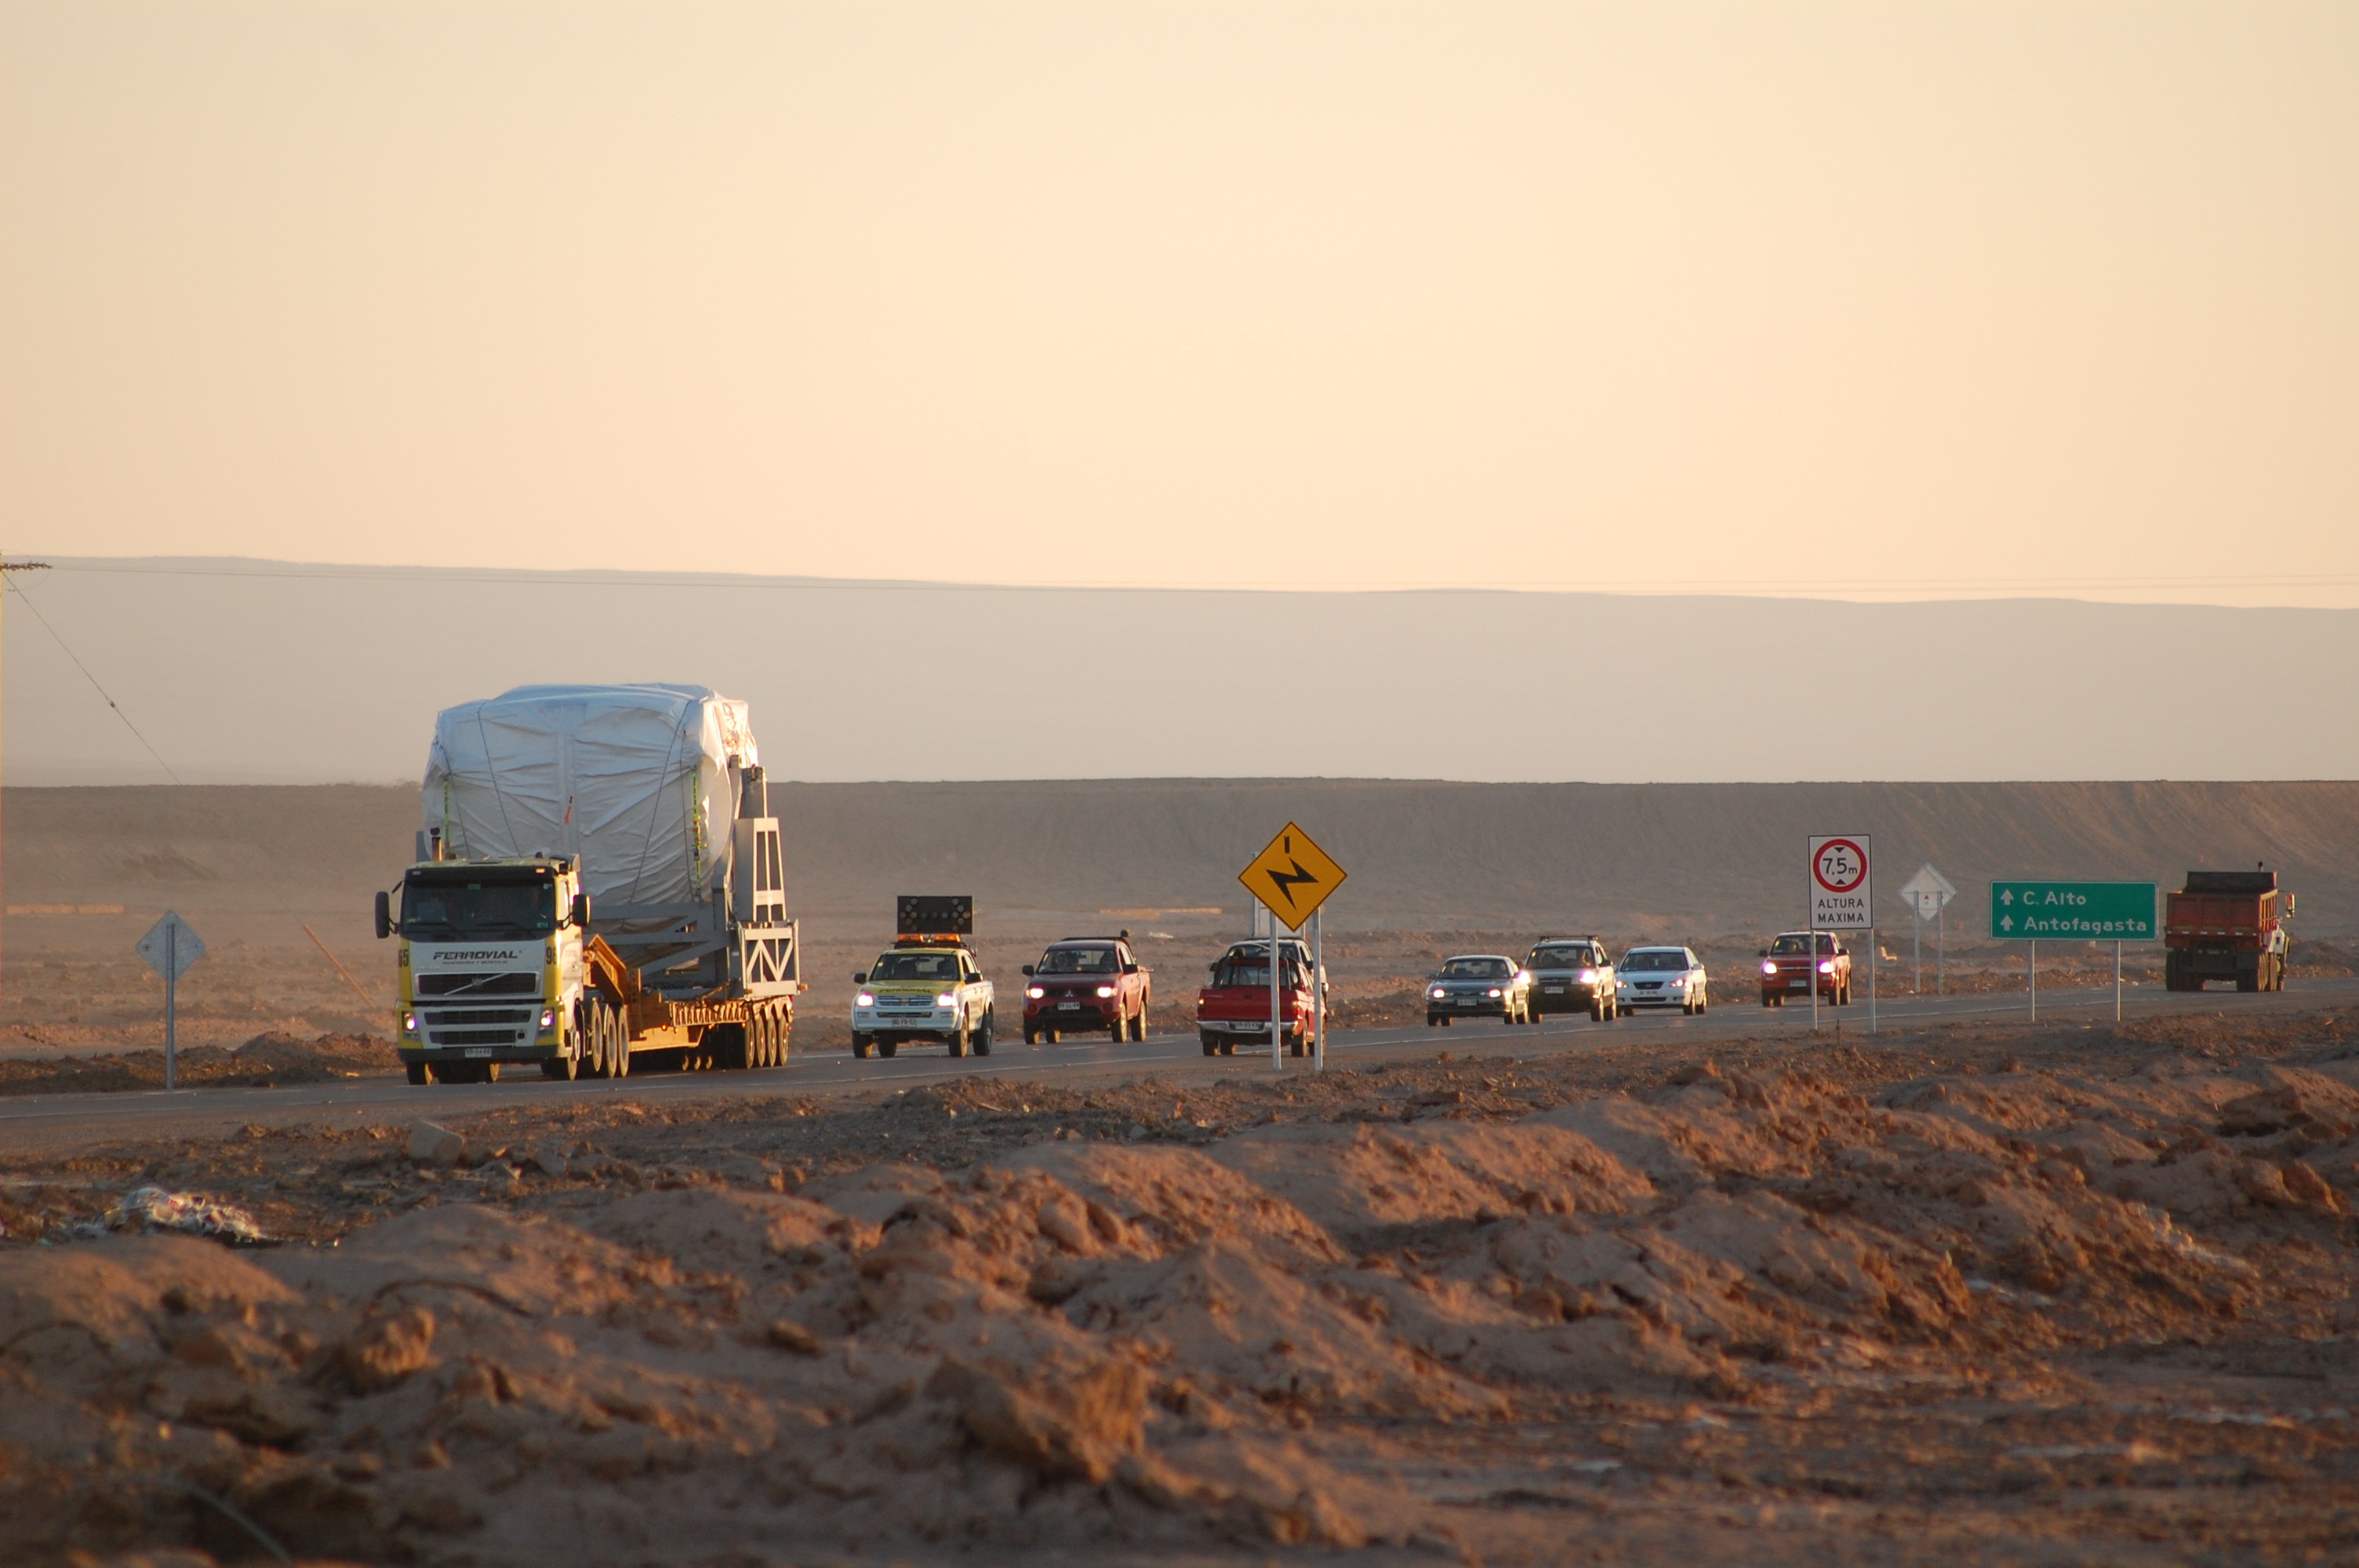

Arrival of American antenna

Arrival of American antenna (VERTEX).

Credit: ALMA (ESO/NAOJ/NRAO)